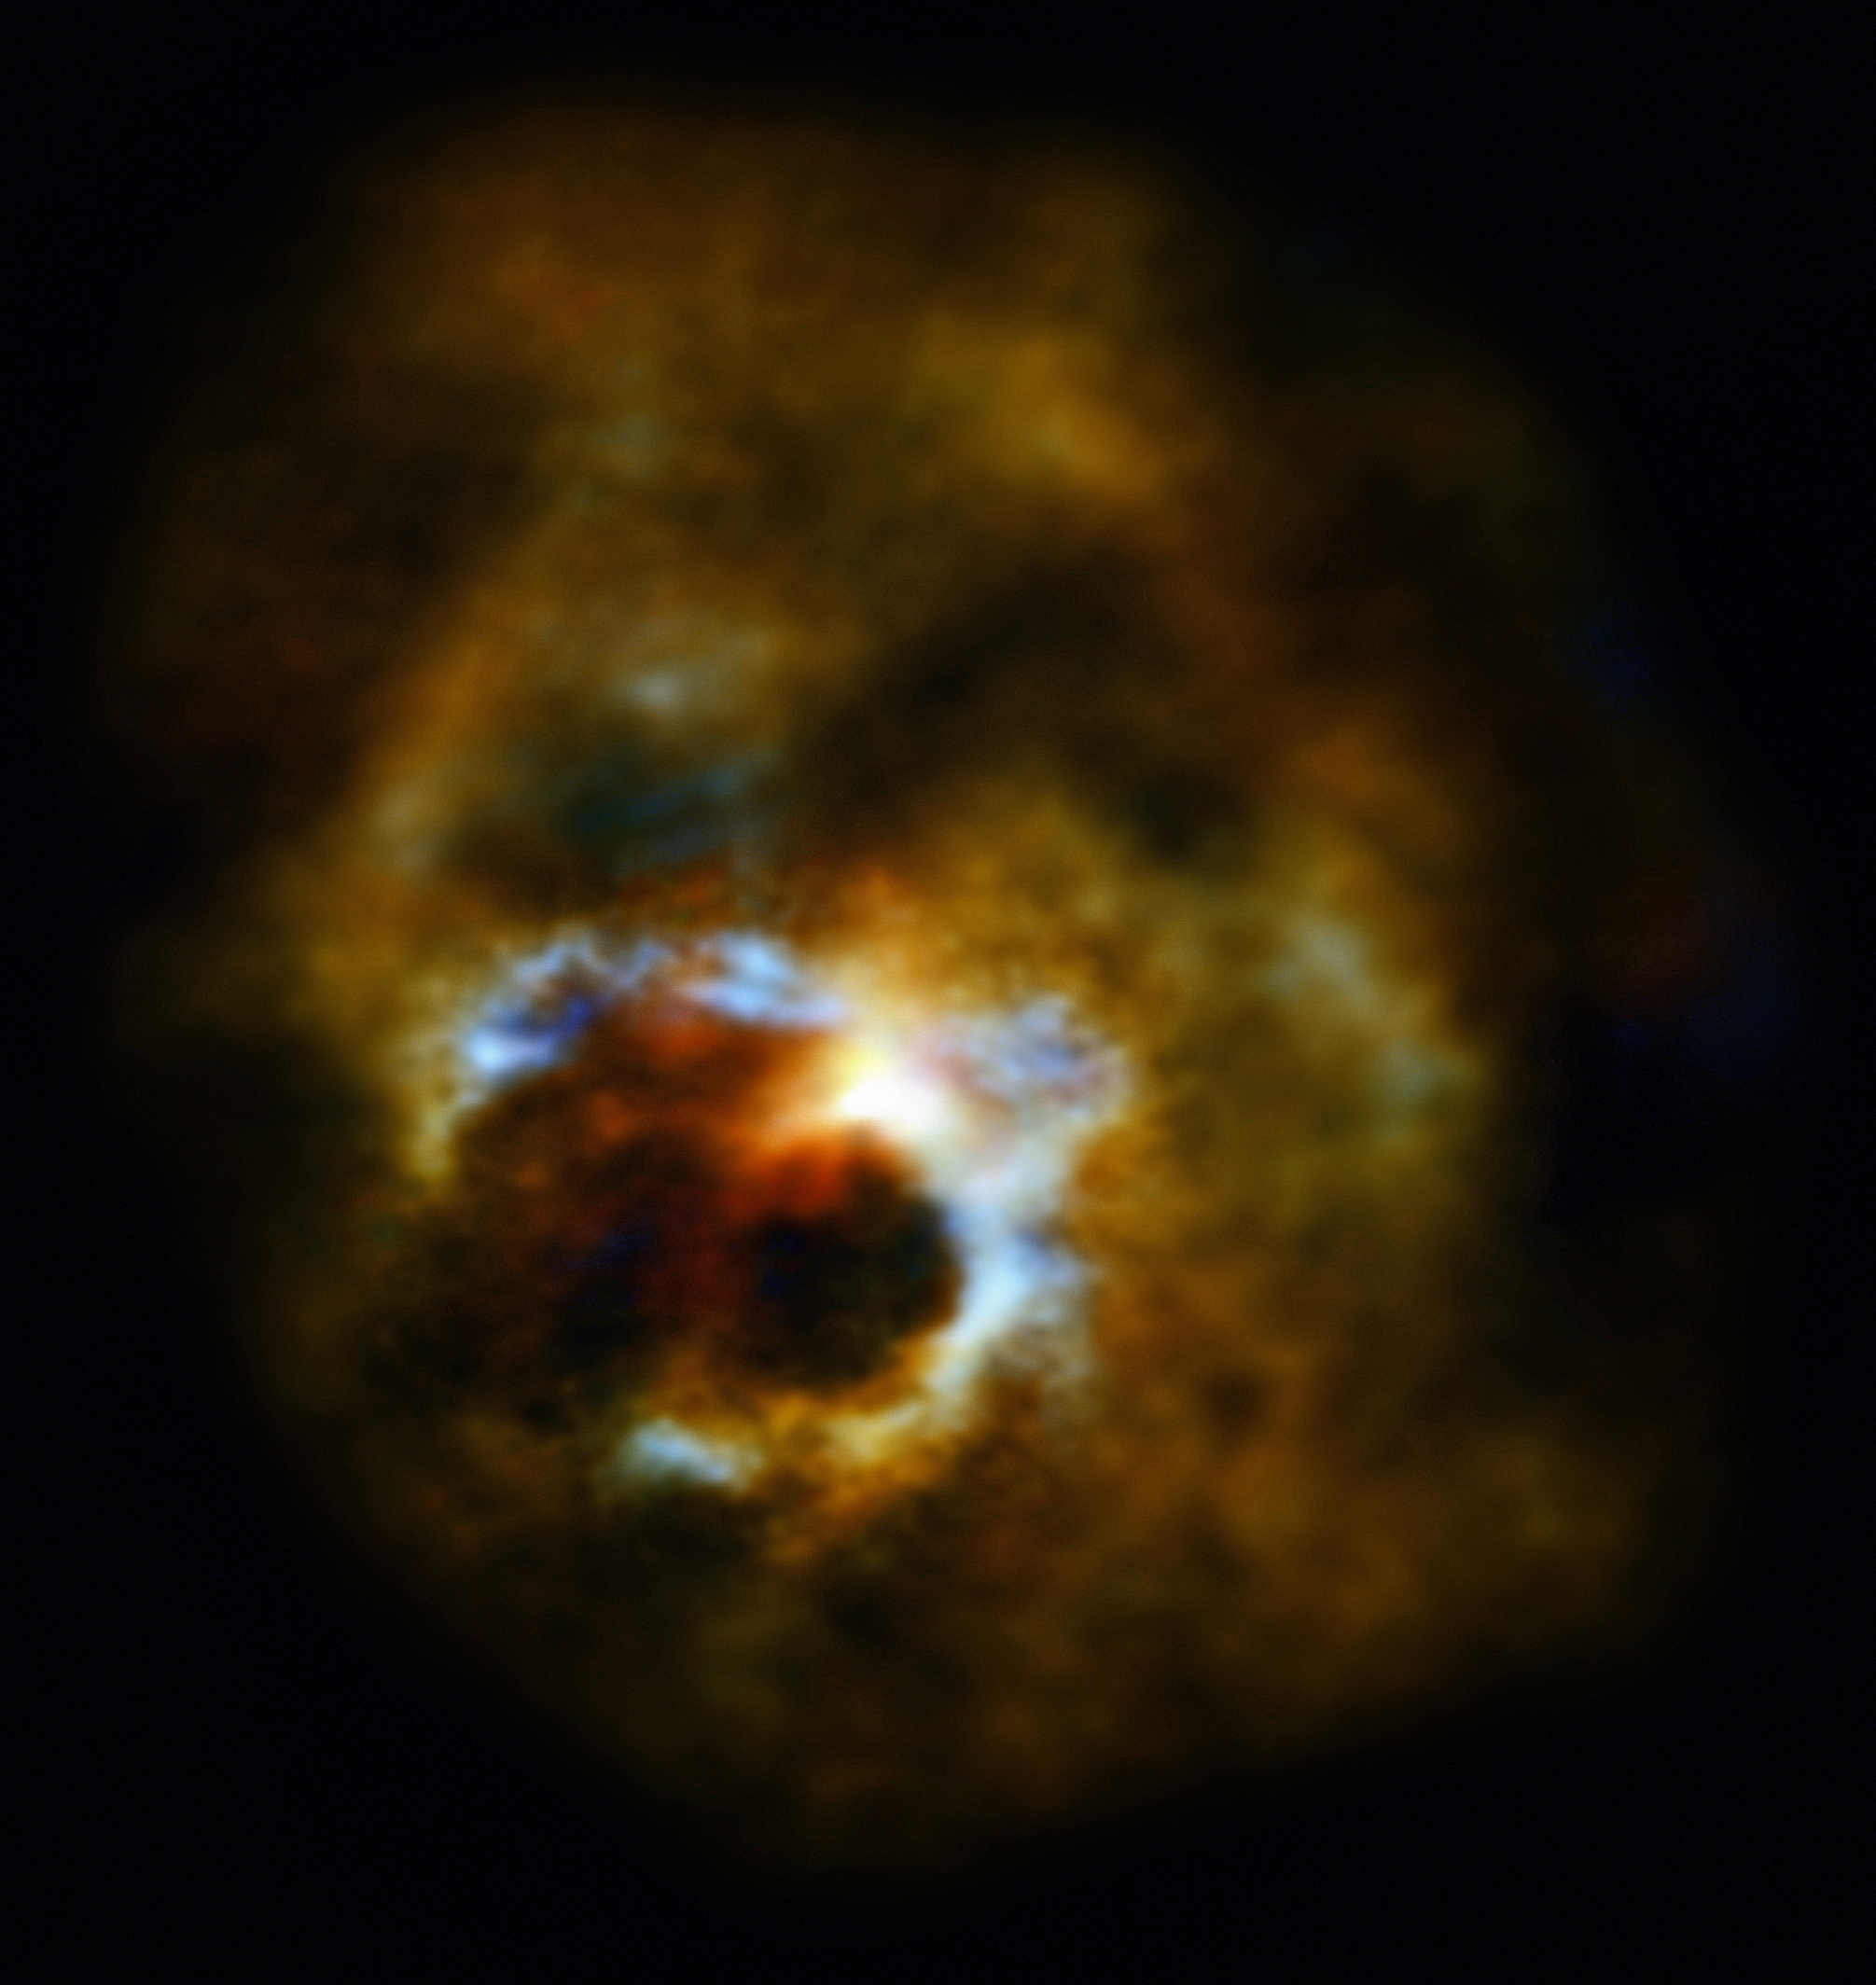

Seeing into the heart of Mira A and its partner

Studying red giant stars tells astronomers about the future of the Sun — and about how previous generations of stars spread the elements needed for life across the Universe. One of the most famous red giants in the sky is called Mira A, part of the binary system Mira which lies about 400 light-years from Earth. In this image ALMA reveals Mira’s secret life.

Mira A is an old star, already starting to throw out the products of its life’s work into space for recycling. Mira A’s companion, known as Mira B, orbits it at twice the distance from the Sun to Neptune.

Mira A is known to have a slow wind which gently moulds the surrounding material. ALMA has now confirmed that Mira’s companion is a very different kind of star, with a very different wind. Mira B is a hot, dense white dwarf with a fierce and fast stellar wind.

New observations show how the winds from the two stars have created a fascinating, beautiful and complex nebula. The remarkable heart-shaped bubble at the centre is created by Mira B’s energetic wind inside Mira A’s more relaxed outflow. The heart, which formed some time in the last 400 years or so, and the rest of the gas surrounding the pair show that they have long been building this strange and beautiful environment together.

By looking at stars like Mira A and Mira B scientists hope to discover how our galaxy’s double stars differ from single stars in how they give back what they have created to the Milky Way’s stellar ecosystem. Despite their distance from one another, Mira A and its companion have had a strong effect on one another and demonstrate how double stars can influence their environments and leave clues for scientists to decipher.

Other old and dying stars also have bizarre surroundings, as astronomers have seen using both ALMA and other telescopes. But it’s not always clear whether the stars are single, like the Sun, or double, like Mira. Mira A, its mysterious partner and their heart-shaped bubble are all part of this story.

The new observations of Mira A and its partner are presented in this paper.

Credit: ESO/S. Ramstedt (Uppsala University, Sweden) & W. Vlemmings (Chalmers University of Technology, Sweden)